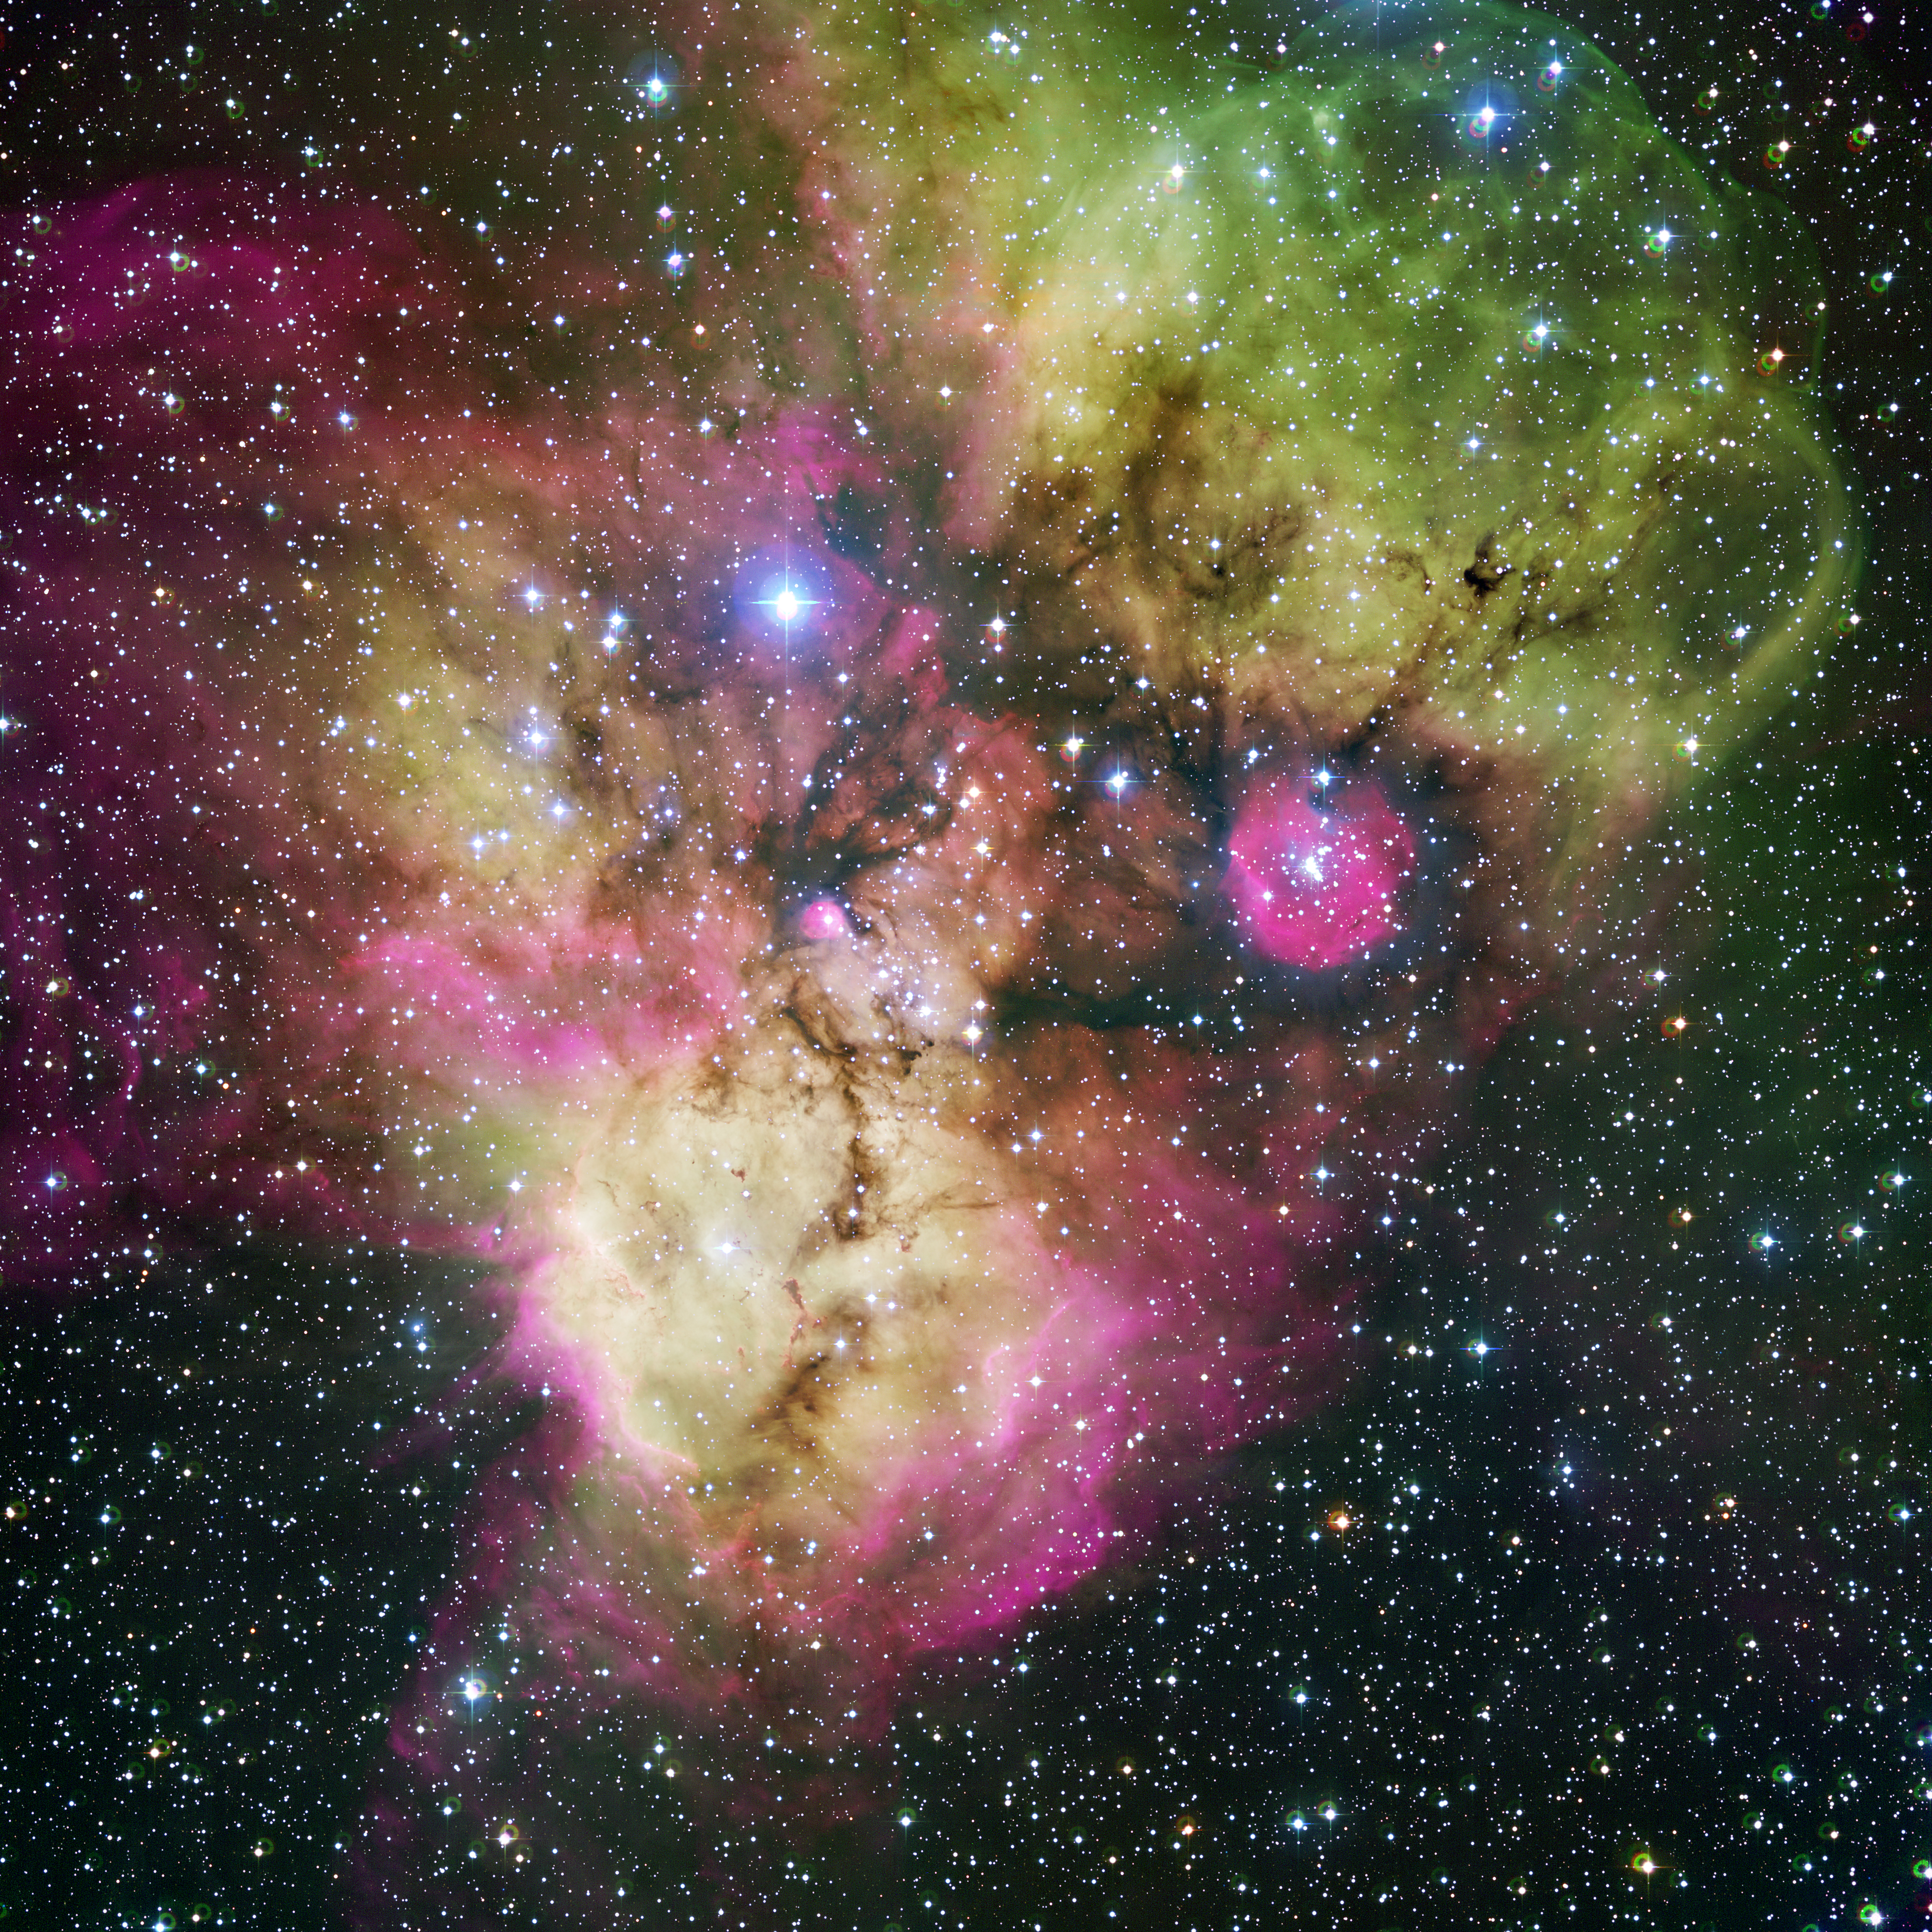

NGC 2467 and surroundings*

Area surrounding the stellar cluster NGC 2467, located in the southern constellation of Puppis ("The Stern"). With an age of a few million years at most, it is a very active stellar nursery, where new stars are born continuously from large clouds of dust and gas. The image, looking like a colourful cosmic ghost or a gigantic celestial Mandrill, contains the open clusters Haffner 18 (centre) and Haffner 19 (middle right: it is located inside the smaller pink region — the lower eye of the Mandrill), as well as vast areas of ionised gas. The bright star at the centre of the largest pink region on the bottom of the image is HD 64315, a massive young star that is helping shaping the structure of the whole nebular region.

This image is available as a mounted image in the ESOshop.

#L

Credit: ESO